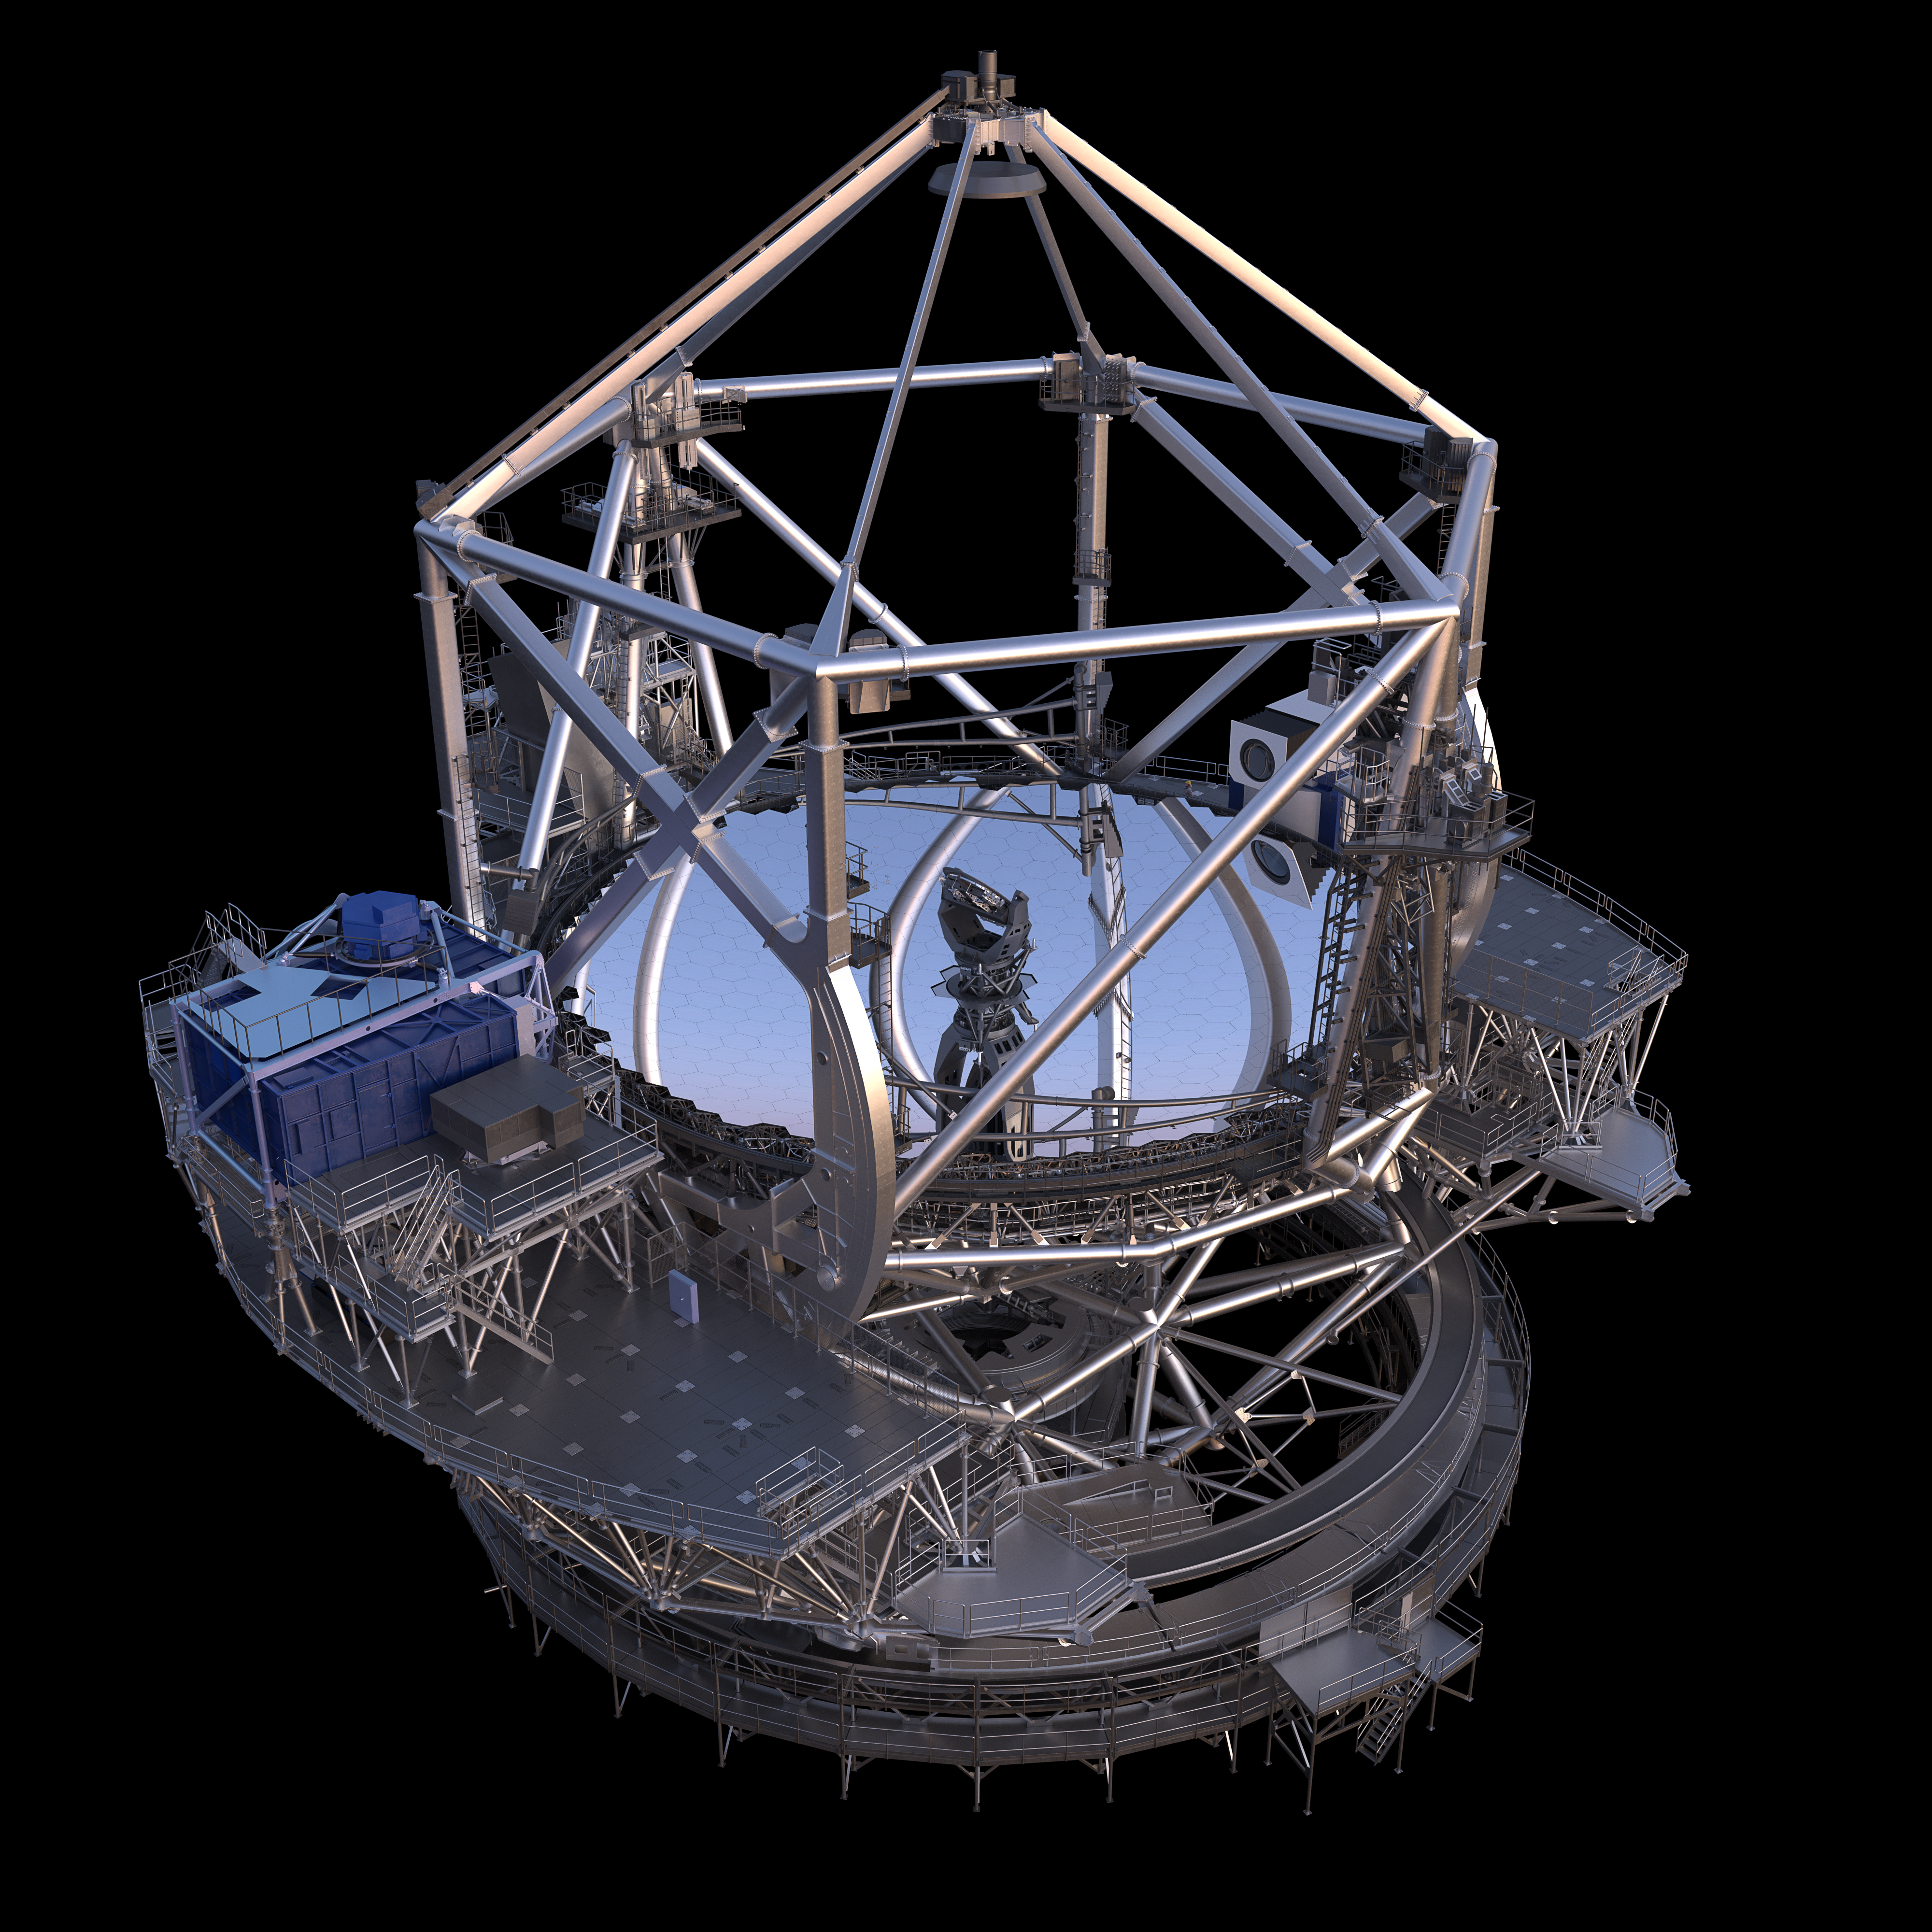

Thirty Meter Telescope Render

A 3D render of the Thirty Meter Telescope.

Credit: TMT International Observatory